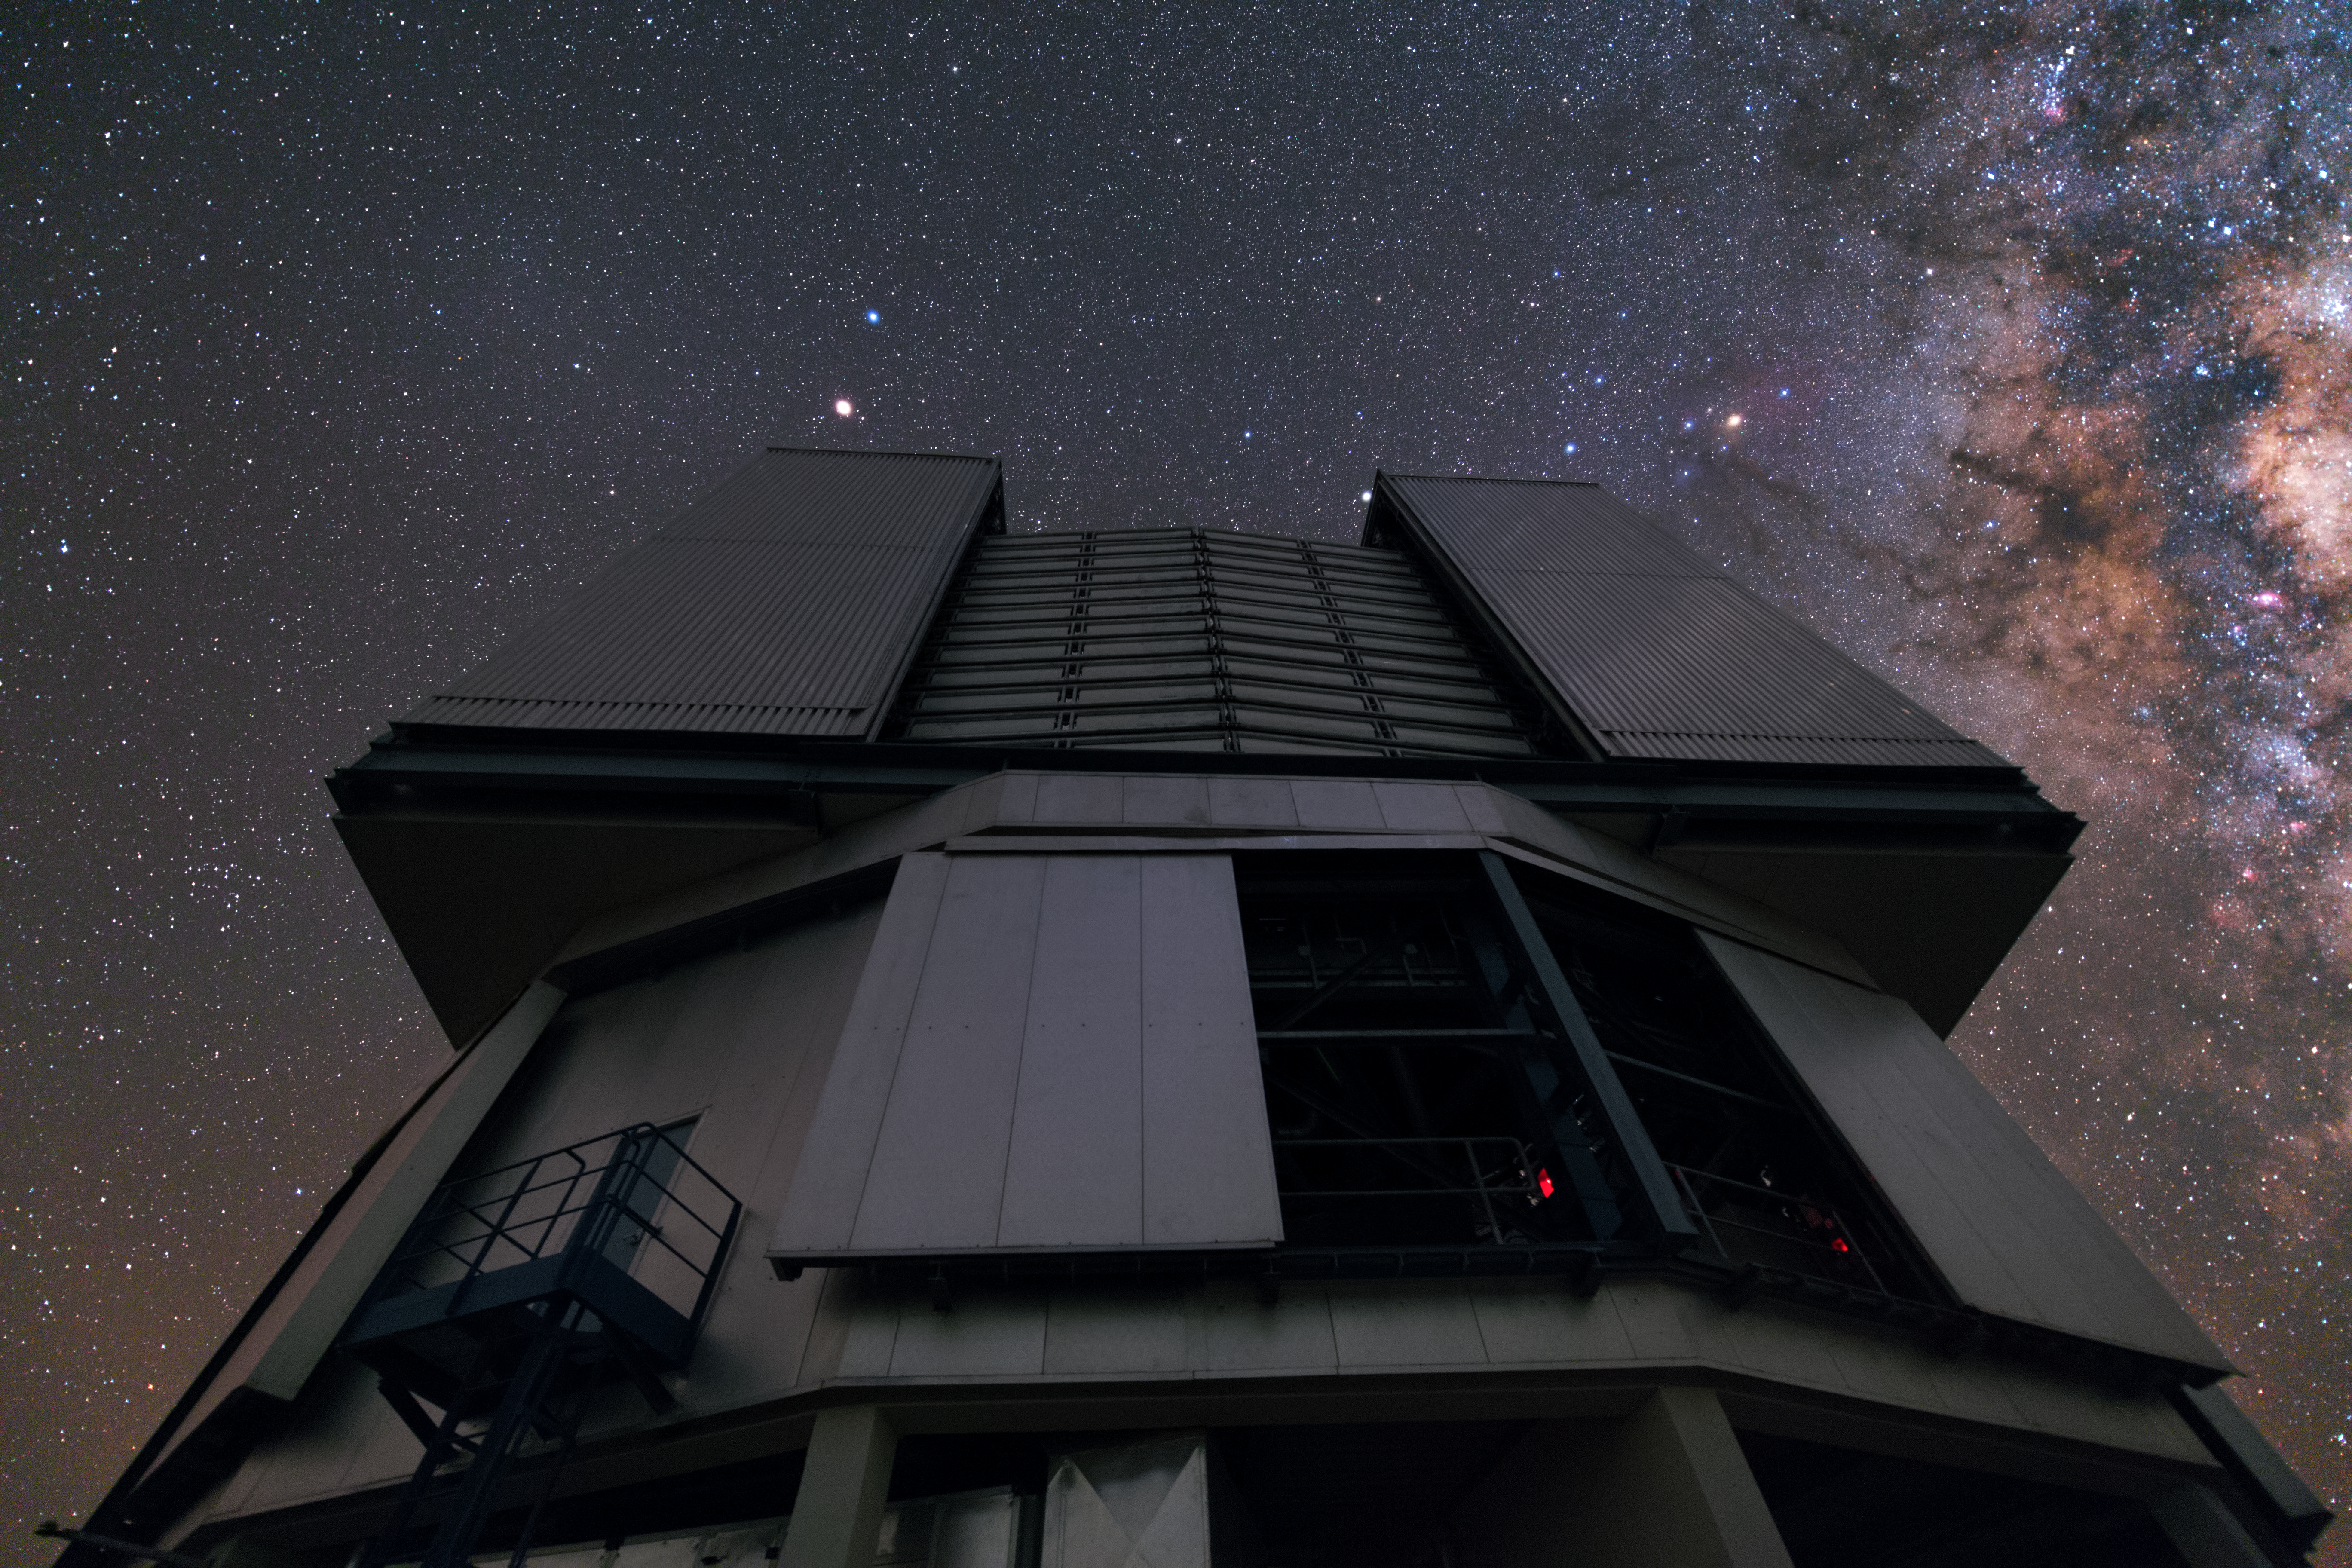

Squaring up to the sky

Illuminated only by the impressive nighttime sky, one of ESO’s Very Large Telescope (VLT) Unit Telescopes is an imposing feature in this Picture of the Week.

The VLT is one of the largest and most sophisticated astronomical installations in the world. It consists of four identical Unit Telescopes, each with a main mirror of 8.2 metres in diameter. While each is a large telescope in its own right, by combining the light from all telescopes on the platform — a configuration known as an interferometer — the array in its longest baseline can resolve celestial objects 25 times finer than is possible by using one of the telescopes on its own.

The VLT is situated 2635 metres above sea level in Chile’s Atacama Desert, where the amount of water vapour in the atmosphere is low enough to permit the VLT to observe infrared, as well as visible, light. The spectacular observing conditions at the site are illustrated by the magnificent display of stars in this image. The Milky Way traces a colourful path across the top right of the image, where the dust lanes and star-forming regions of our home galaxy are clearly visible.

Credit: Y. Beletsky (LCO)/ESO